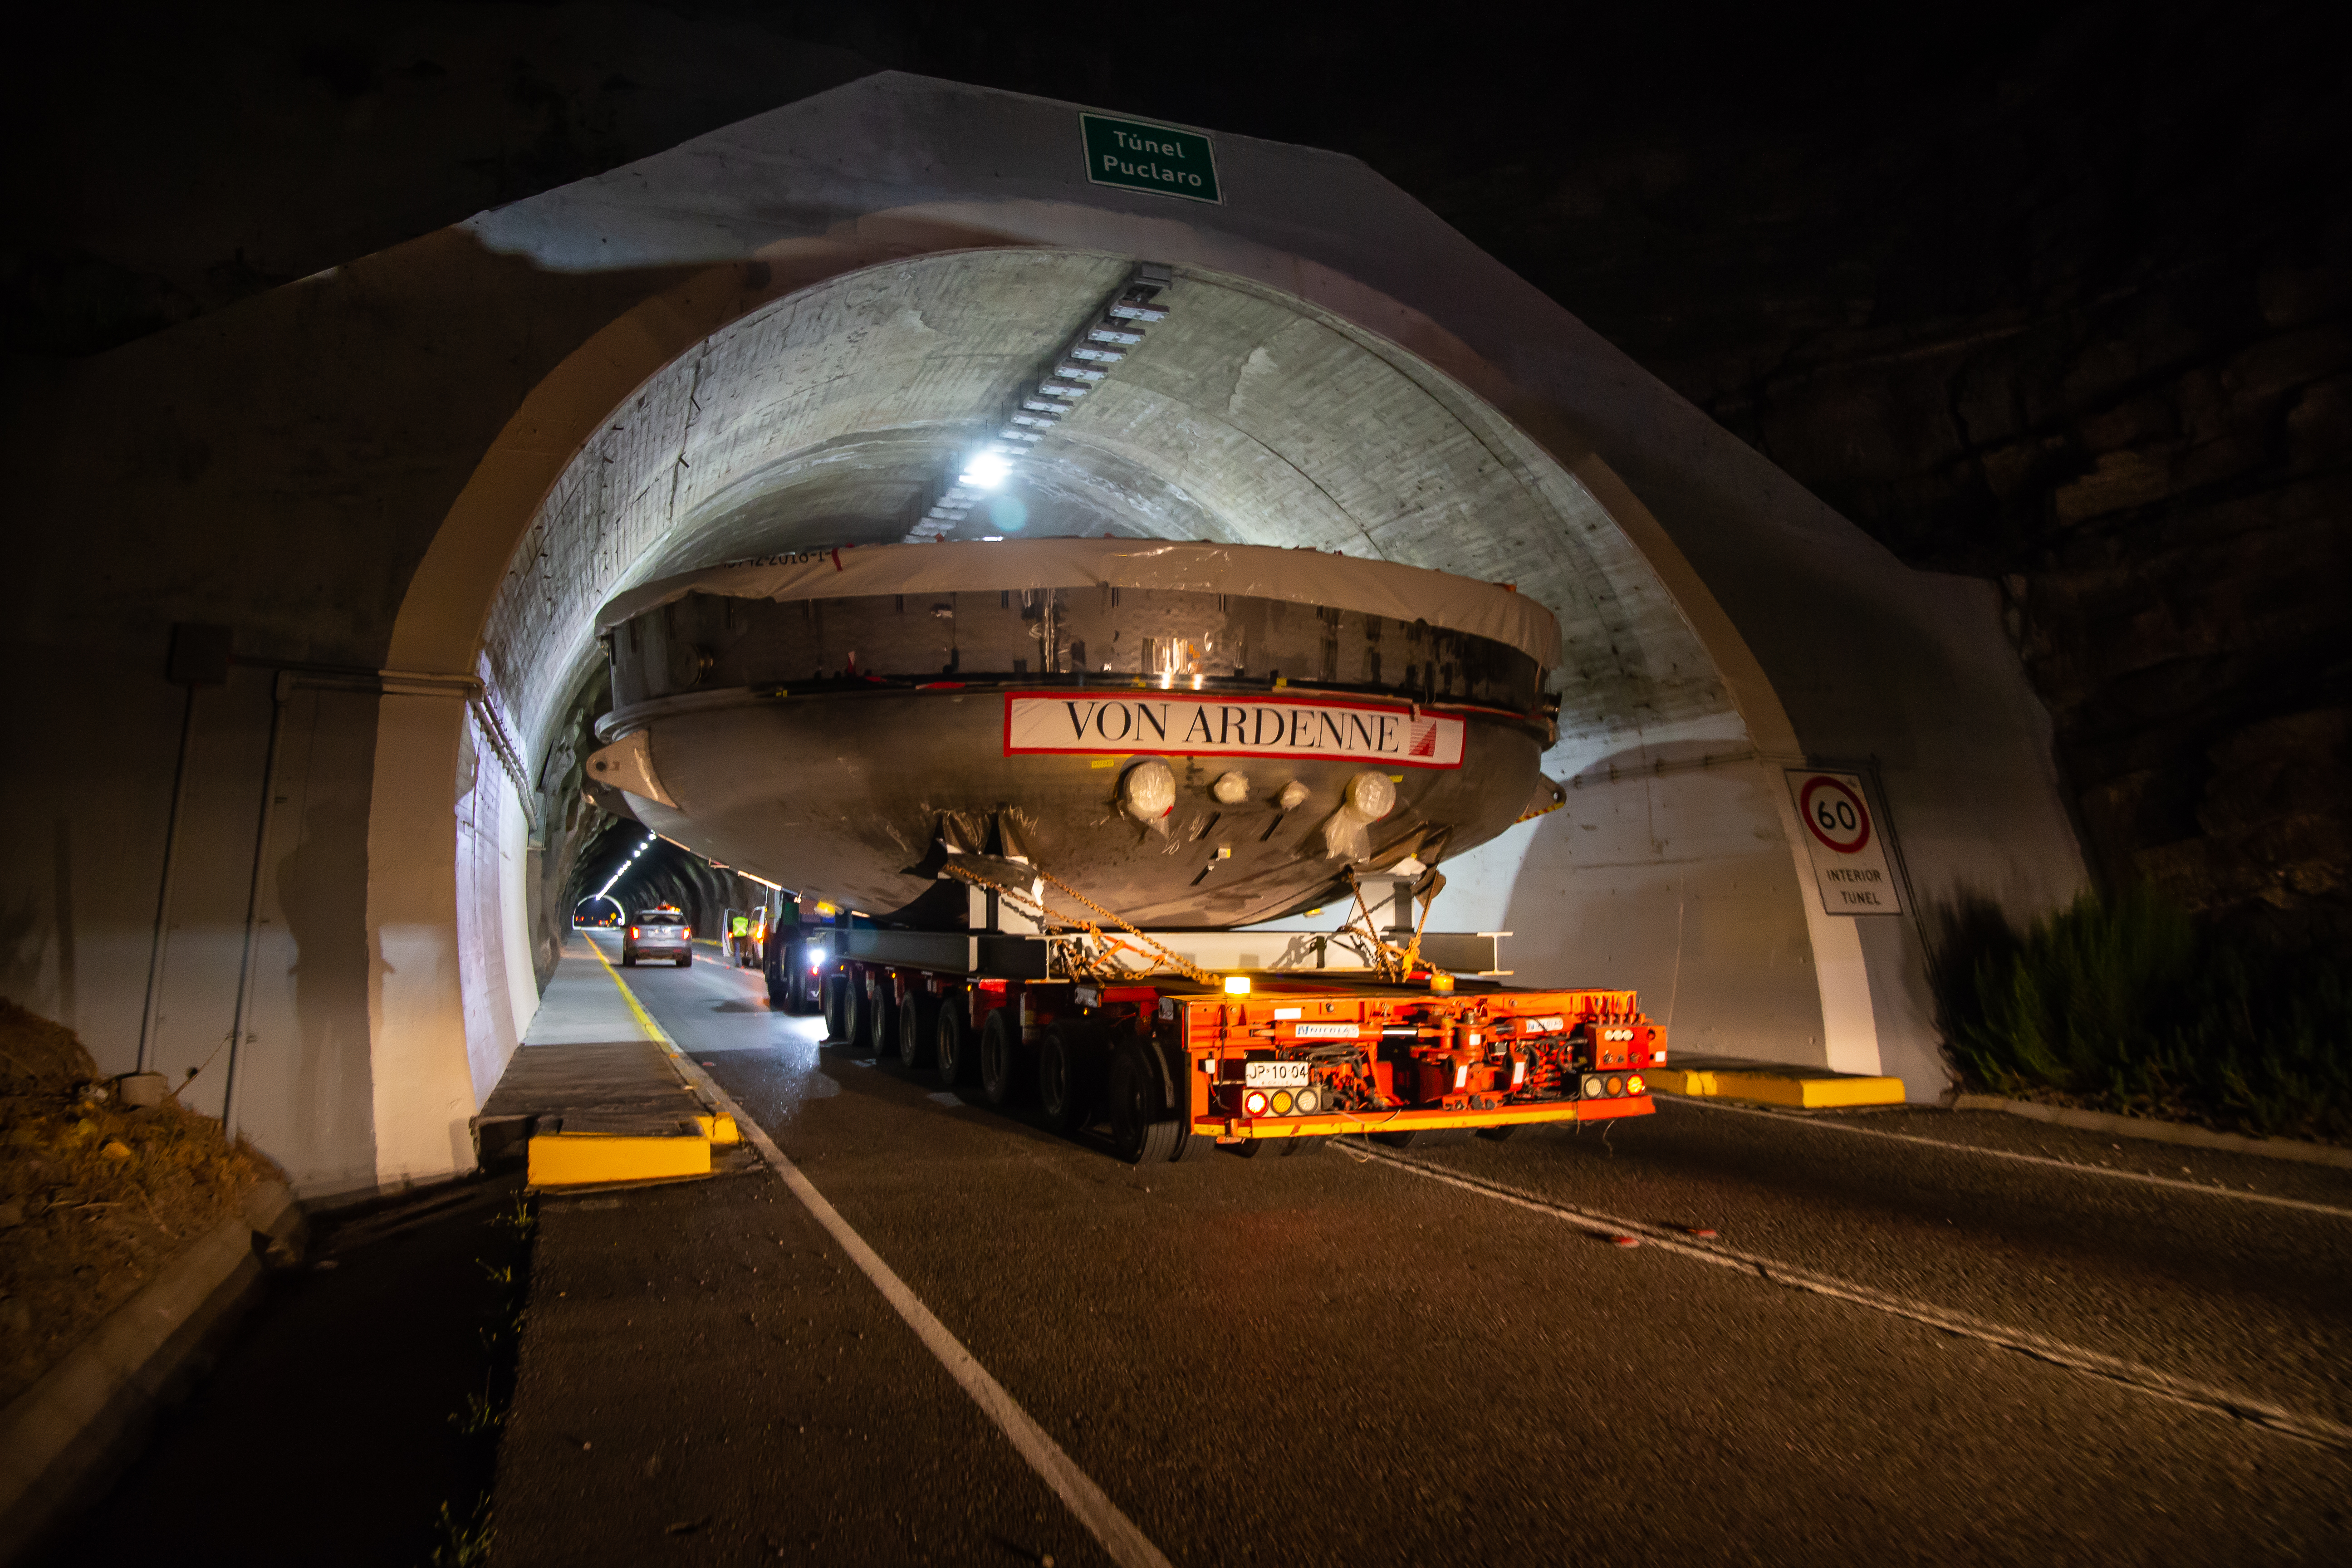

LSST Coating Chamber Transported

After arriving at the Port of Coquimbo Terminal in Chile on October 23rd, it was divided into two parts, upper and lower, and transported by Javier Cortez, S.A. in specialized trucks from Coquimbo to the LSST summit facility on Cerro Pachón. The width of the cargo load was about 9 meters (29.5 feet), so this transport required cooperation between many parties to coordinate logistics, including the removal of hanging signs, utility cables, lights, etc. along the route. Local police provided an escort for the transport vehicles, and the Highway Administration assisted with road closures and permits to proceed.

Credit: Manuel Paredes/NSF/AURA/International Gemini Observatory/NOIRLab